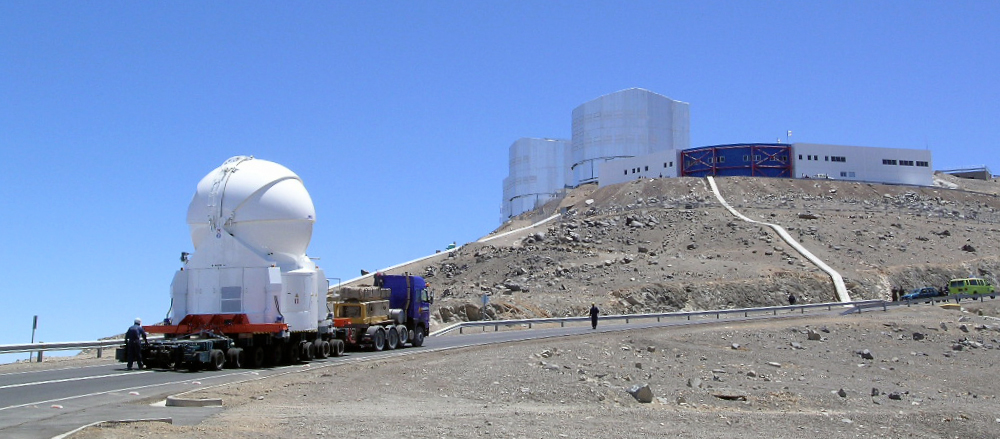

The first Auxiliary Telescope on its way to the observing platform

The VLTI Auxiliary Telescope no. 1 is trucked to the top of the Paranal mountain. The Auxiliary Telescope has a mirror of 1.8m diameter, and weighs about 33 tonnes.

Credit: ESO